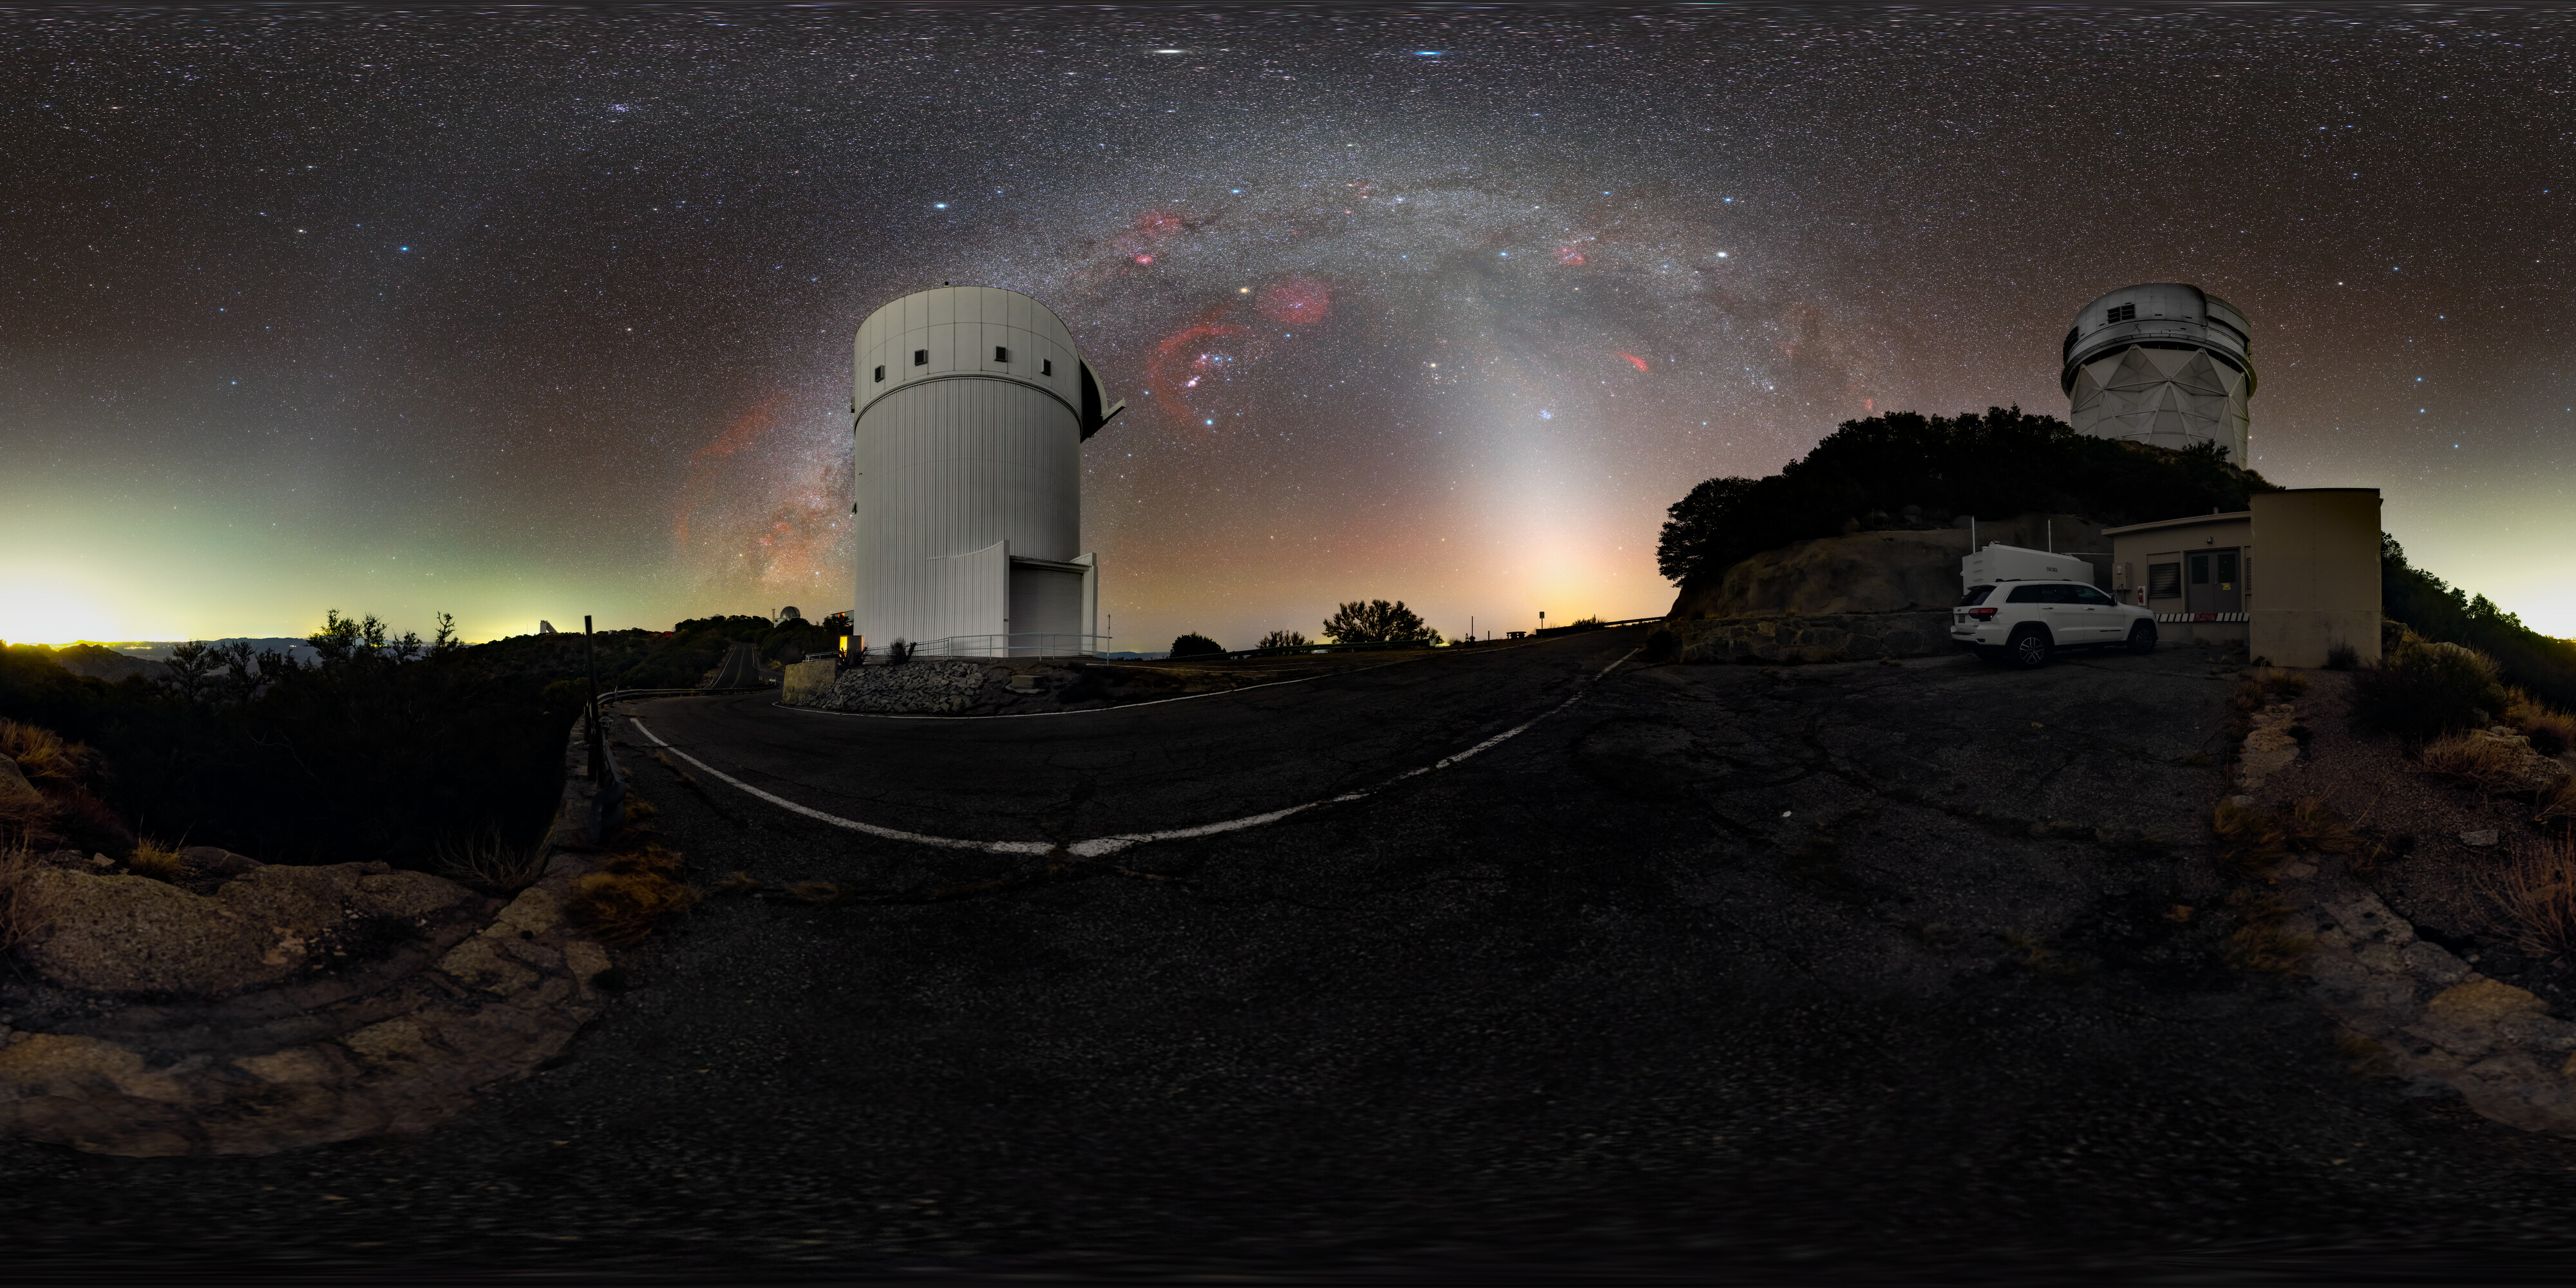

Zodiacal Arc and the Milky Way over Kitt Peak 360 Panorama

A 360 panorama of the UA Bok 2.3-meter Telescope and the Nicholas U. Mayall 4-meter Telescope at Kitt Peak National Observatory (KPNO) near Tucson, Arizona. The Milky Way, with its dark dust lanes, is clearly visible in the sky while the fainter zodiacal arc is seen as a wispy arch of white light.

A fulldome version of this image can be viewed here.

Credit: KPNO/NOIRLab/NSF/AURA/T. Slovinský